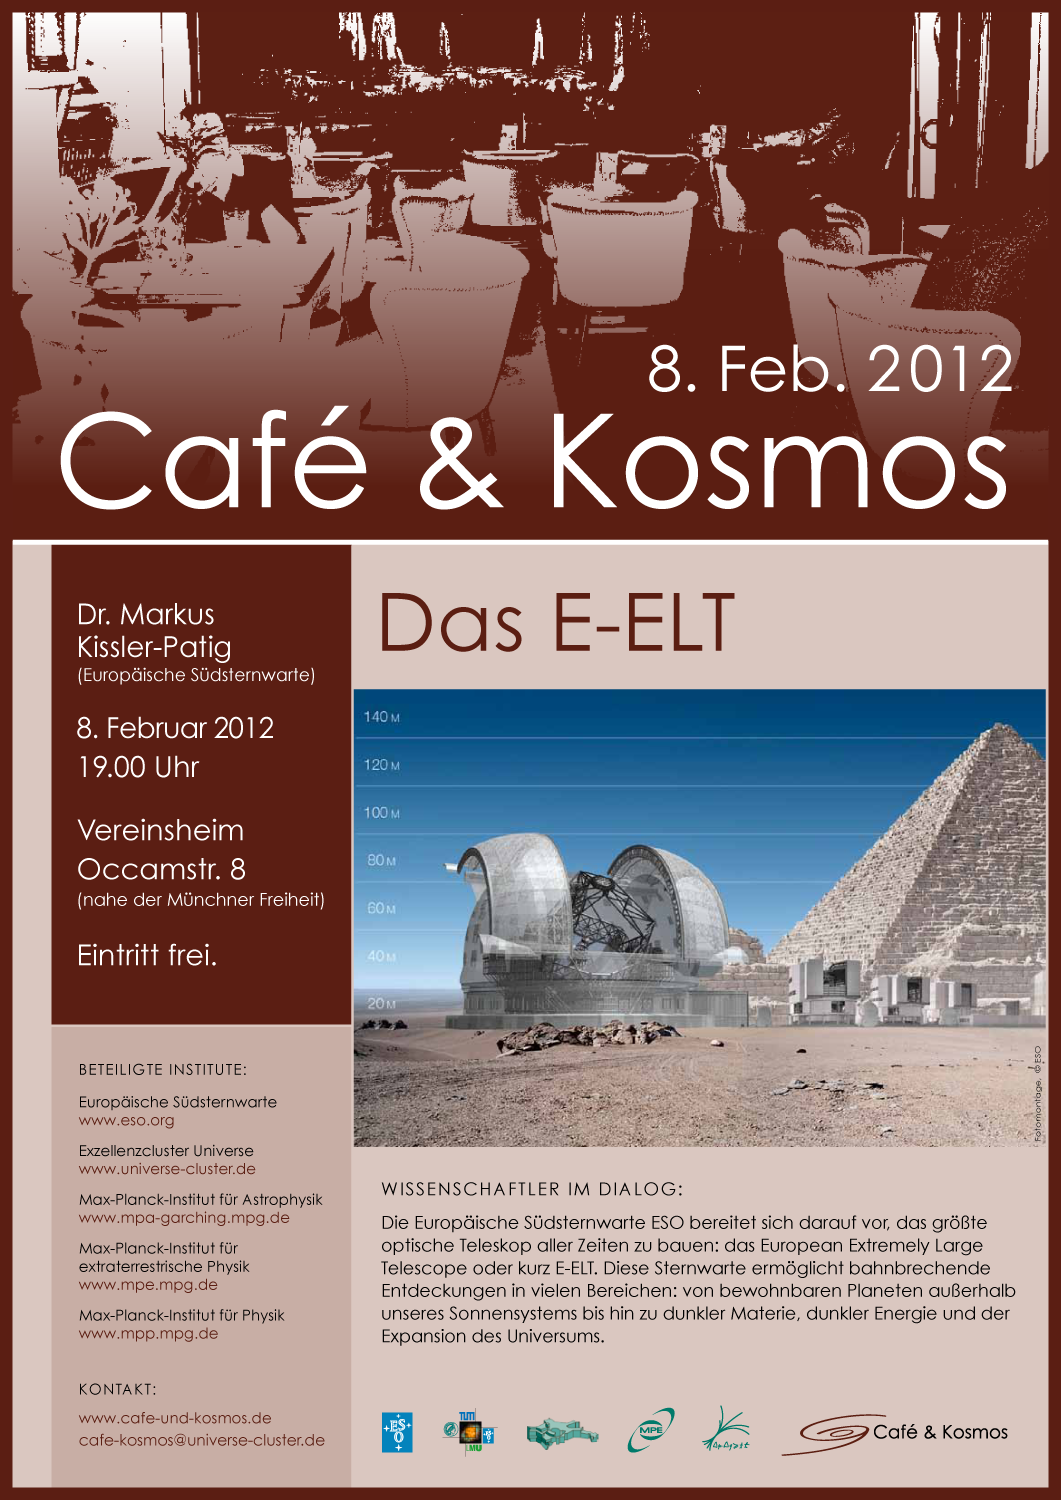

Poster of Café & Kosmos 8 February 2012

For more information about this event, visit: http://www.eso.org/public/events/special-evt/cafe-and-kosmos.html

This product is only available in electronic form.

Credit: ESO